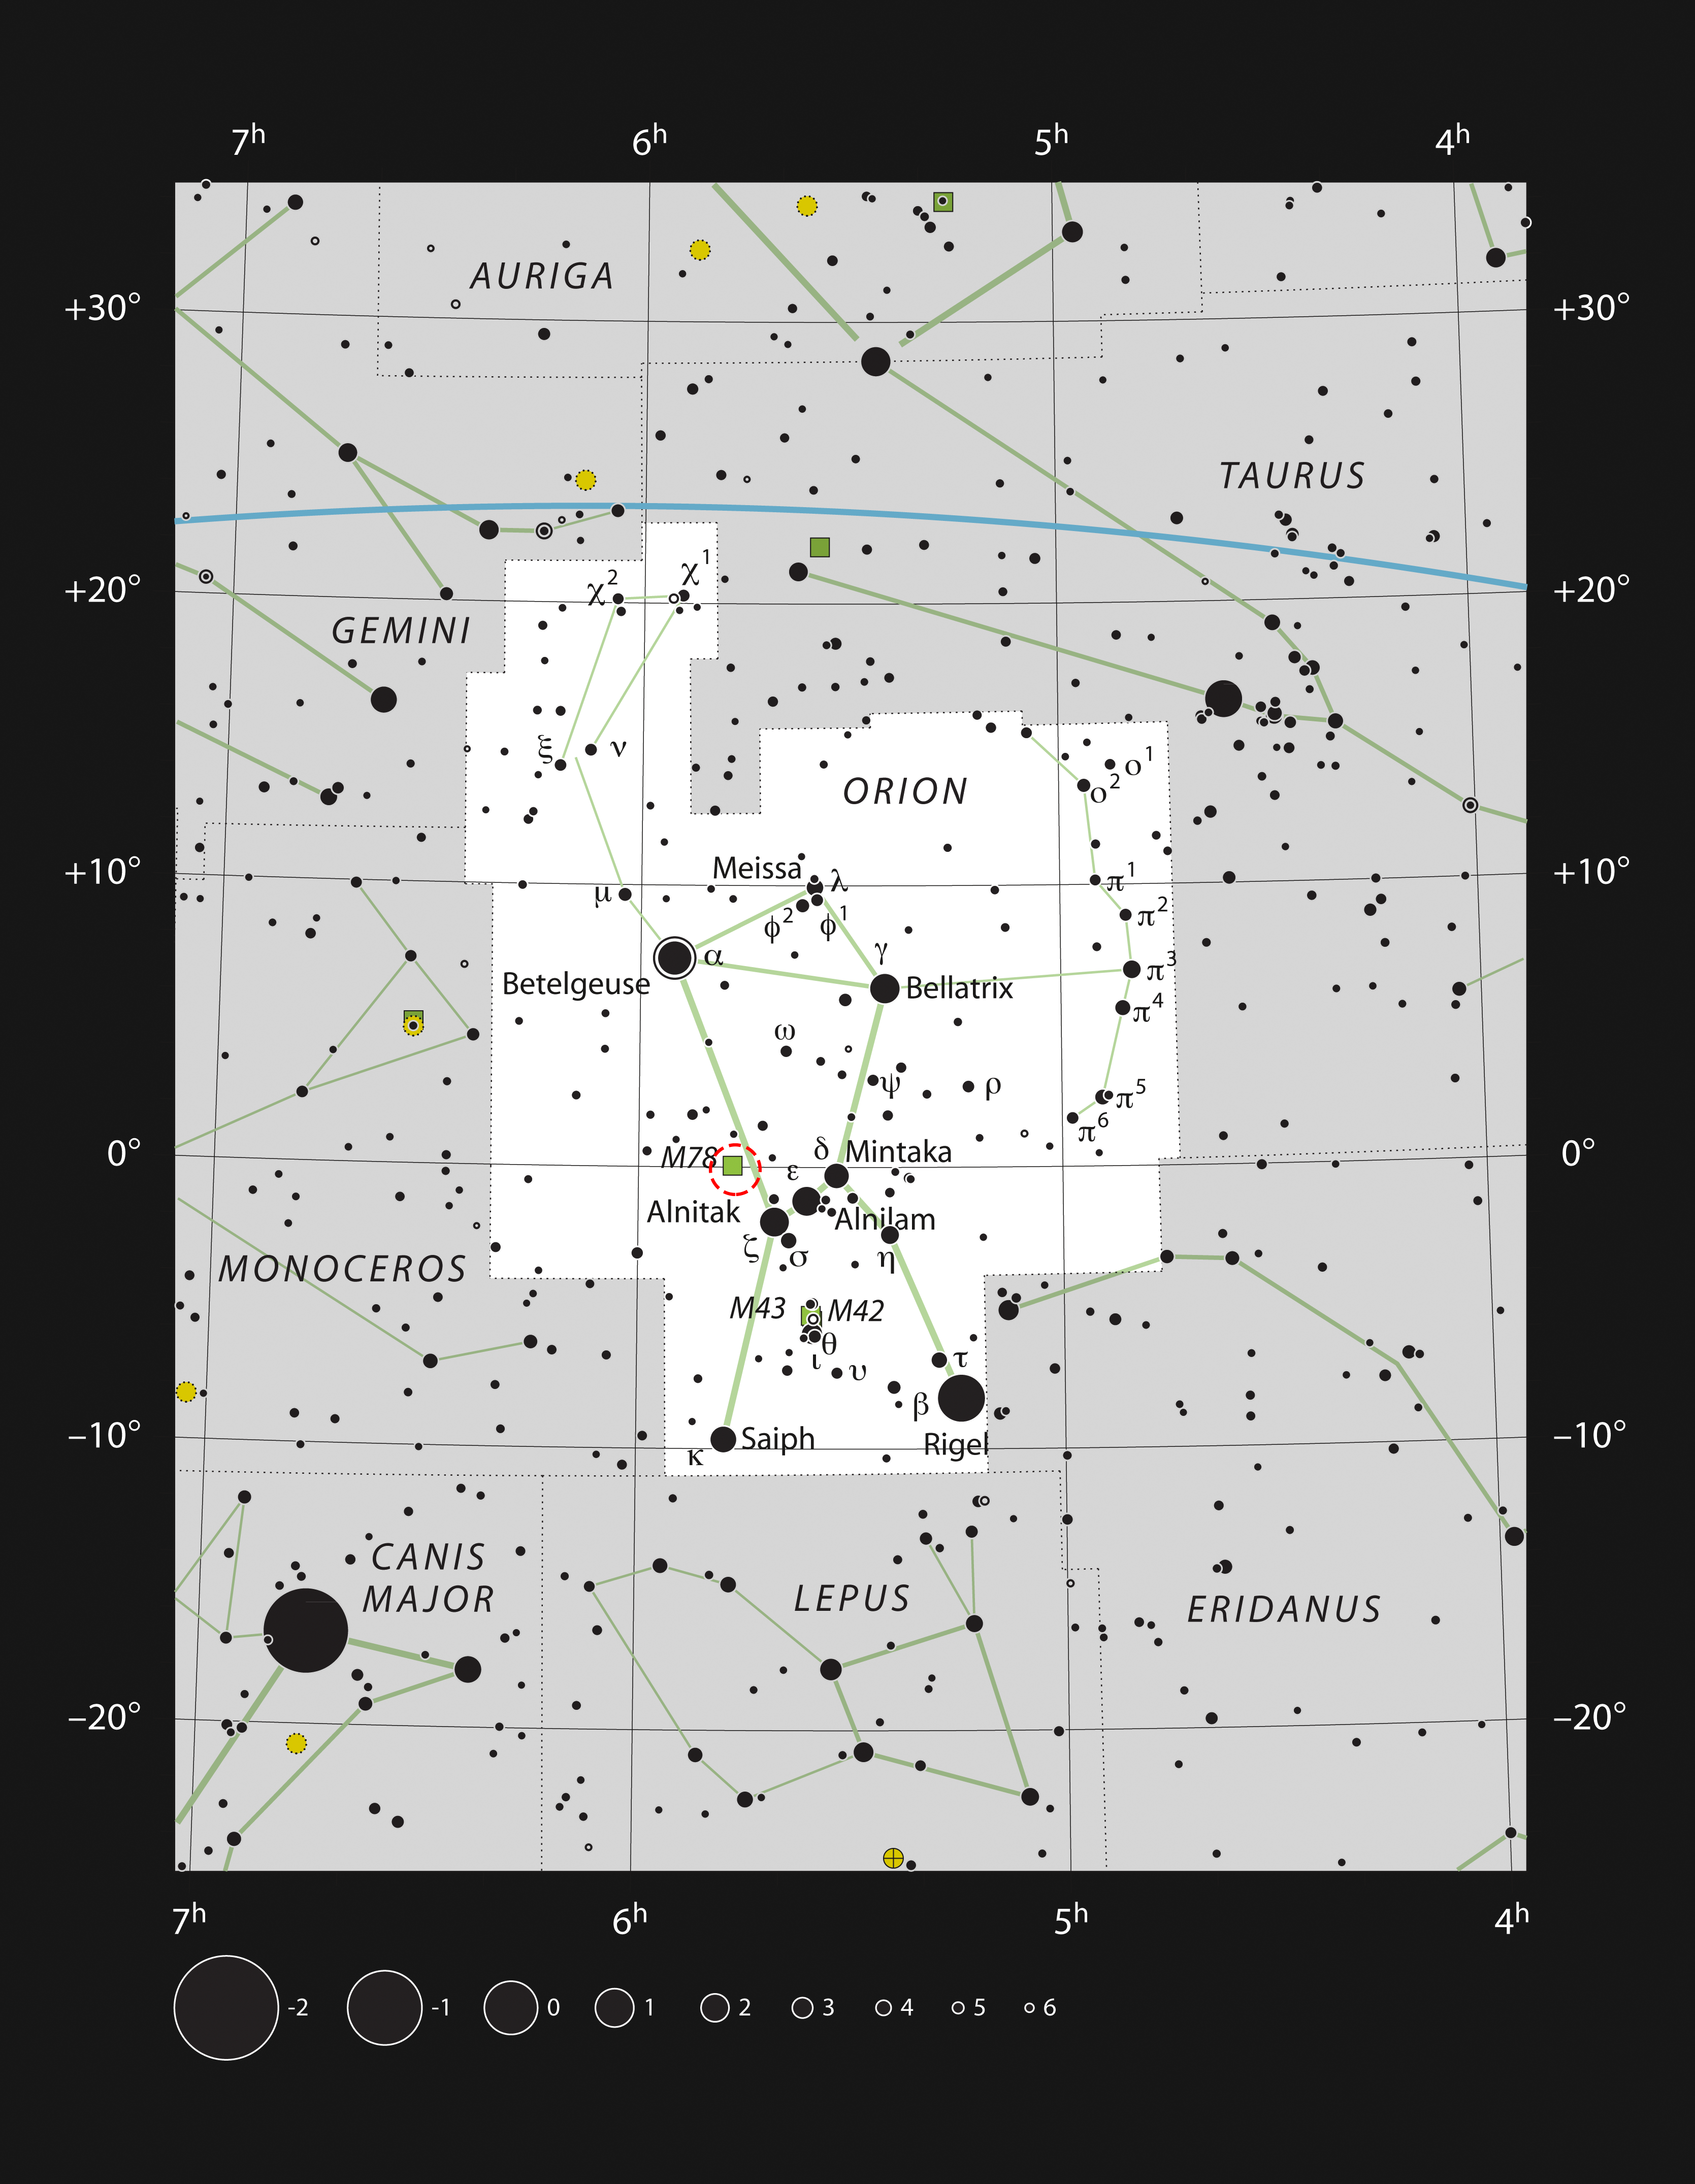

The baby star HOPS-315 in the constellation Orion

This chart shows the location of the nascent star HOPS-315 in the constellation Orion. This map shows most of the stars visible to the unaided eye under good conditions. The location of the star itself is marked with a red circle.

Credit: ESO, IAU and Sky & Telescope